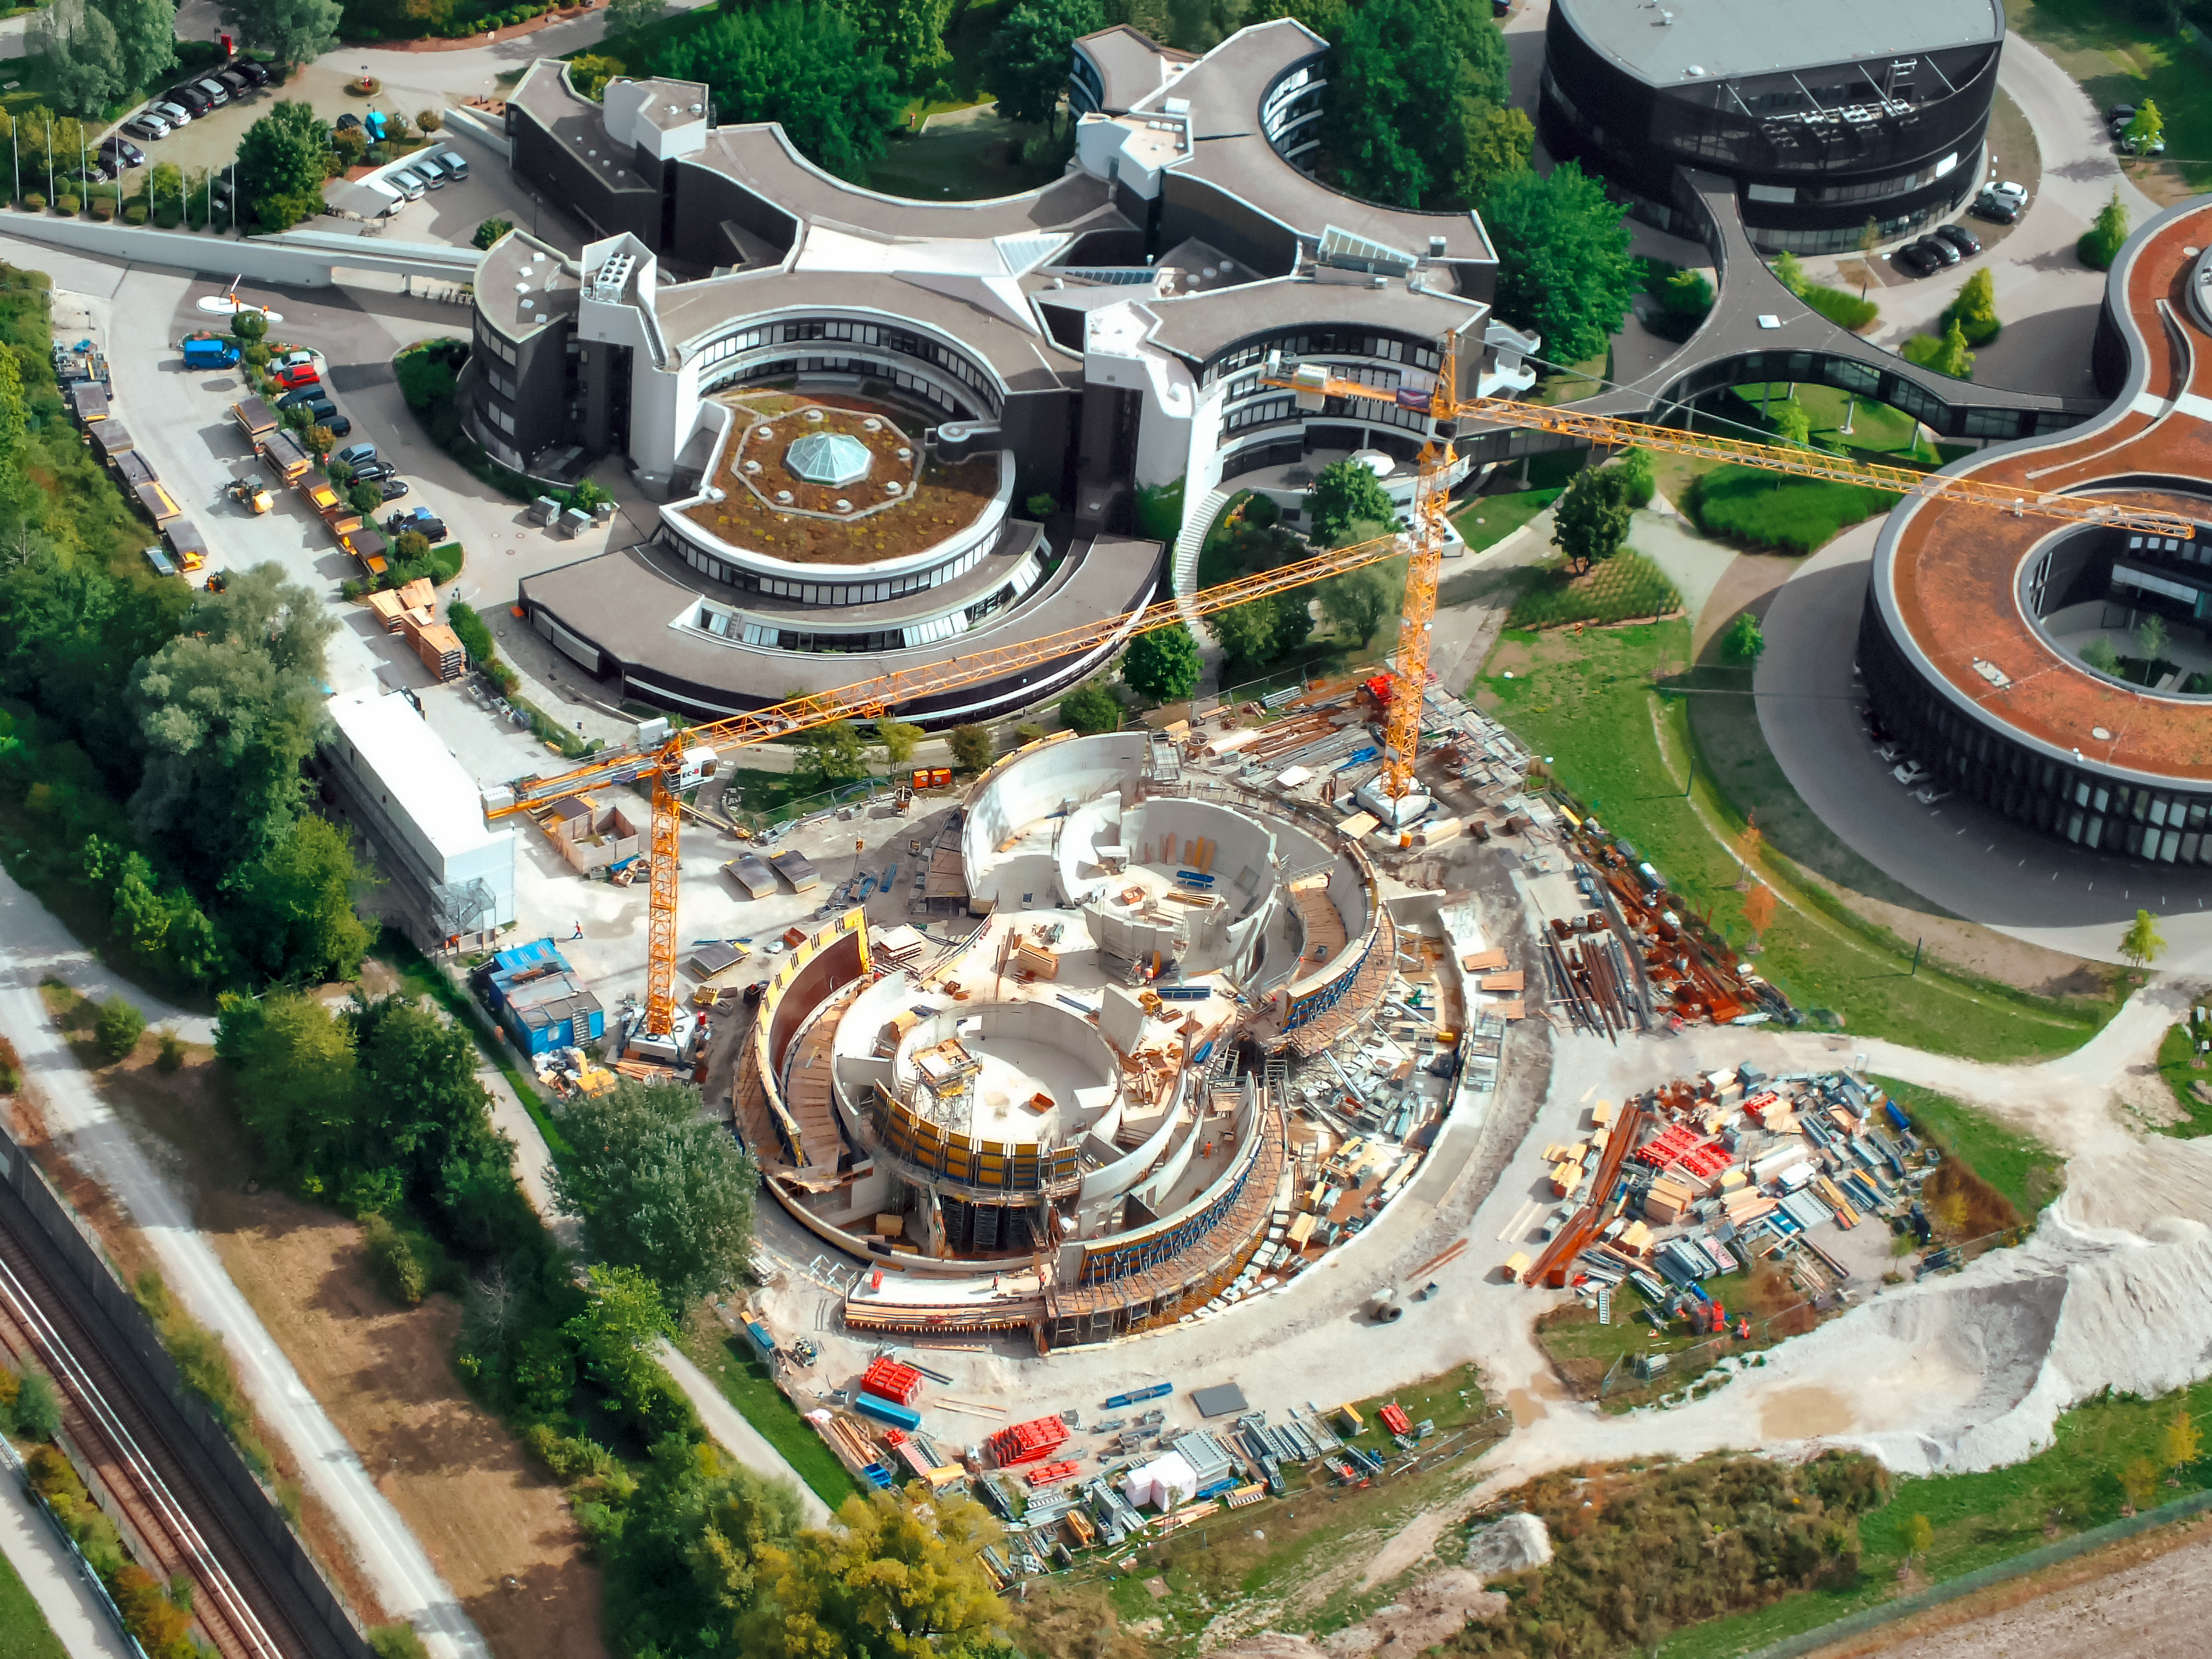

Soaring above a Supernova

The distinct design of the ESO Supernova Planetarium & Visitor Centre can be seen beginning to take shape in this aerial shot of ESO Headquarters in Garching, Germany.

The photograph — captured by an ultralight plane — highlights the building’s unique design, which resembles the form of a binary star system transferring mass from one component to the other, which will lead to a supernova.

The original ESO Headquarters building can be seen just above the ESO Supernova, with the technical and new extension buildings visible towards the upper right.

Credit: ESO/Ernst A. Graf